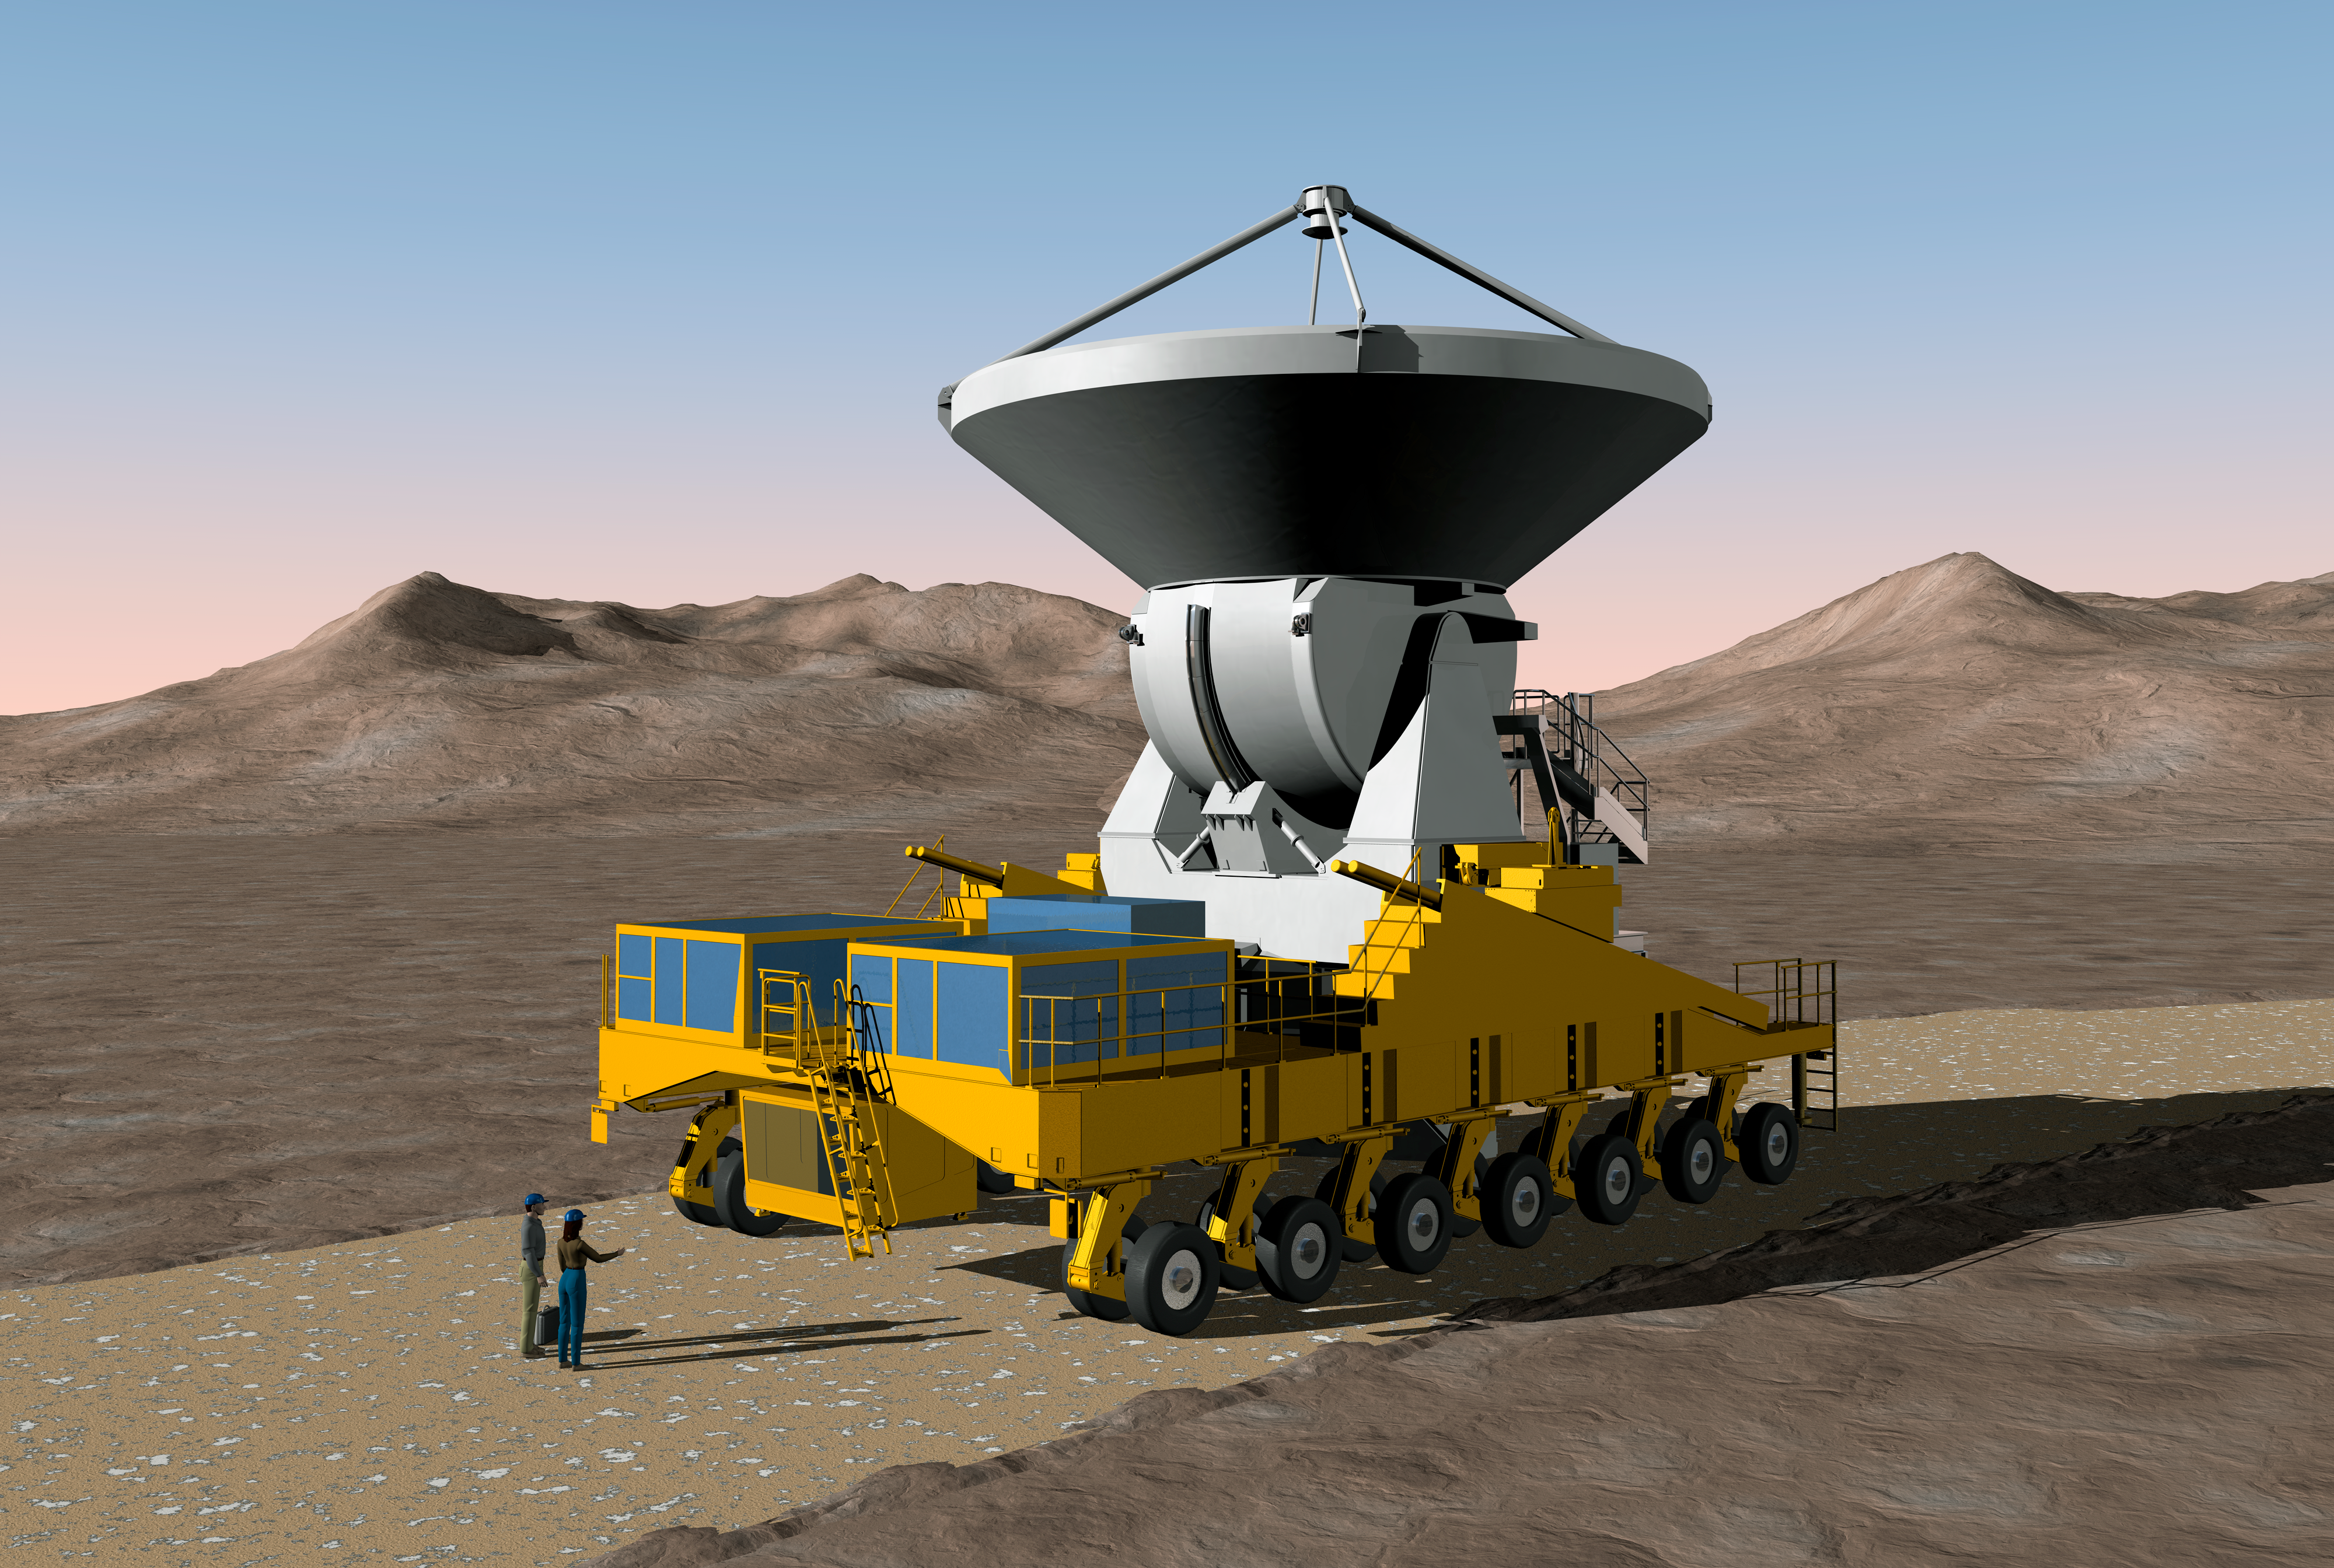

Transport of an ALMA antenna

This is how the transportation of an ALMA antenna could look like. The ALMA transporter can move with a maximum speed of 12 km/h when loaded with a 115-ton antenna.

Credit: ALMA (ESO/NAOJ/NRAO)/H. Zodet (ESO)